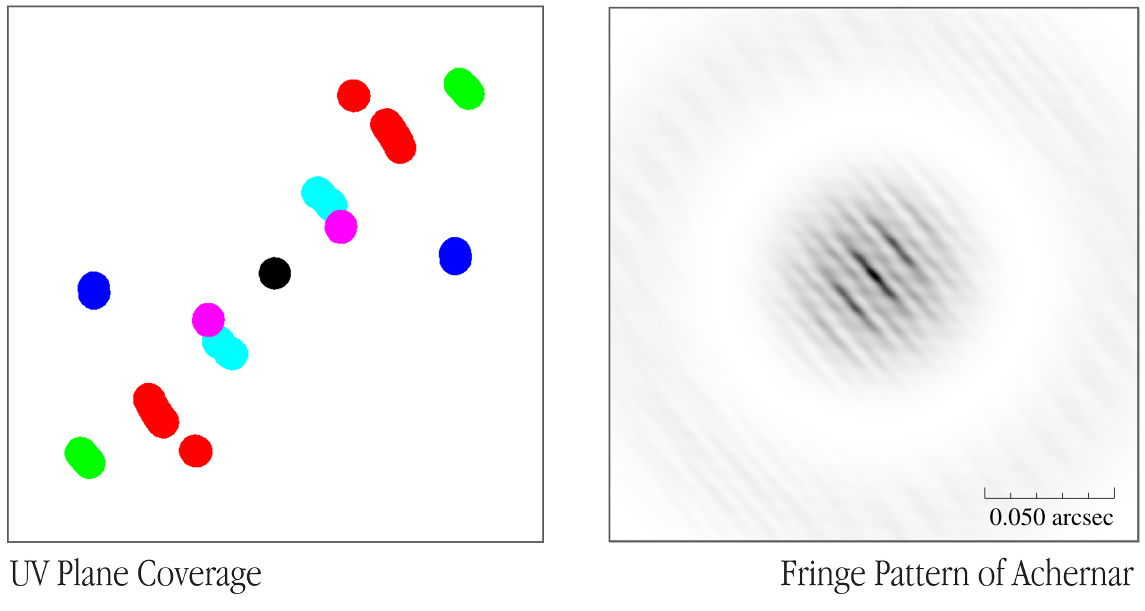

First steps towards a 2D interferometric image

The left panel shows the rather incomplete set of "baselines" used during the present, short interferometric test exposures (in interferometric terminology: the "UV-plane coverage"). Each baseline is represented by two opposite, short arcs, symmetric around the origin (centre) of the diagram. The colour-coded pattern reflects the telescope pairs (ANTU-KUEYEN = magenta, ANTU-MELIPAL = red, ANTU-YEPUN = green, KUEYEN-MELIPAL = cyan, KUEYEN-YEPUN = blue), as seen from the observed object. Due to the limited time available, this distribution is far from uniform and is quite elongated in one direction. To the right is shown the reconstructed, two-dimensional interferometric point-spread function (PSF) of the star Achernar (in "negative" — with most light in the darkest areas). It is the result of subsequent computer processing of the measurements with the different baselines. On the largest scale, the image consists of an inner, round distribution of light, 0.057 arcsec wide, surrounded by an outer, much weaker, broad "ring" and with a "white" zone between these two areas. This is the "Airy disk" for a single 8.2-m telescope at this infrared wavelength (the K-band at 2.2 µm). It represents the maximum resolution (image sharpness) obtainable when observing with a single telescope. As explained in the text, the interferometric "addition" of more telescopes greatly improves that resolution. The width of the individual — slightly S-shaped — lines ("fringes") in the inclined pattern visible in the inner area, about 0.003 arcsec, represents the achieved interferometric resolution in one direction (with an angular diameter of about 0.002 arcsec, the disk of Achernar is not resolved, making it a suitable object for this resolution test). The resolution in the perpendicular direction (along the lines) is evidently less - this is due to the specific (elongated) baseline pattern during these test observations (left panel). The image provides a direct illustration of the 20-fold increase in resolution of the VLTI over a single 8.2-m telescope .

Credit: ESO